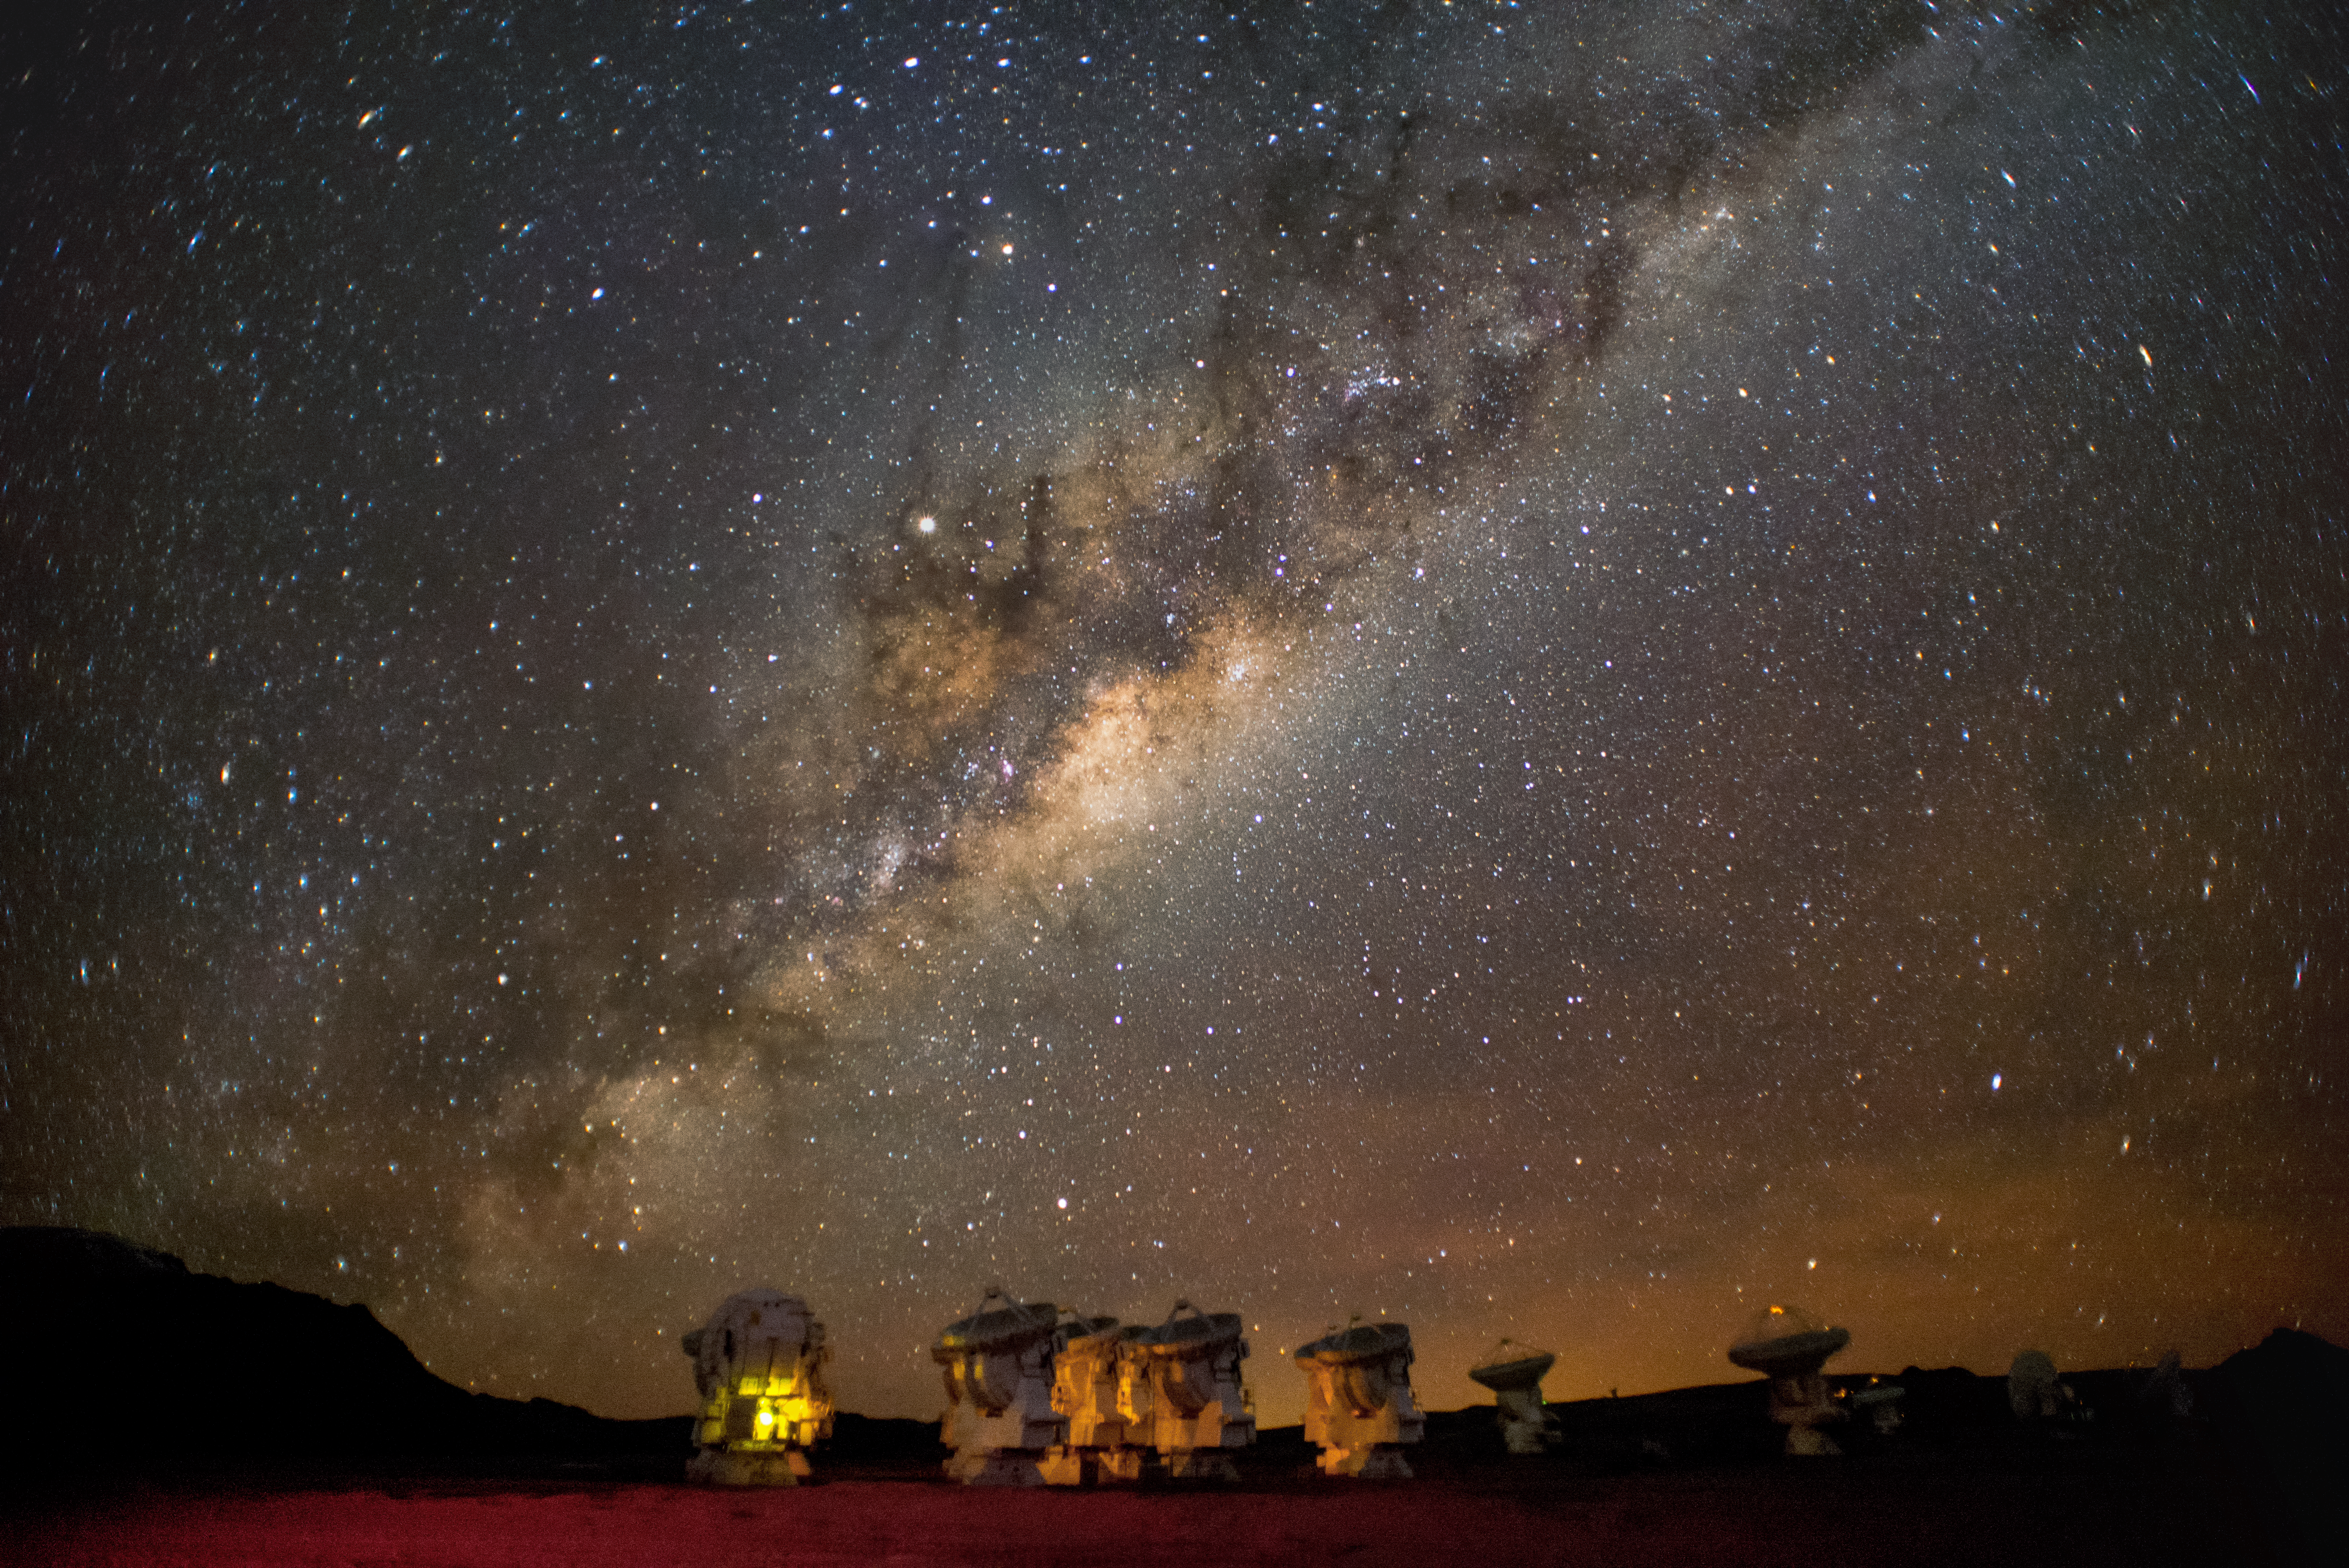

ALMA and the Milky Way

A panorama of the Atacama Large Millimeter/submillimeter Array, or ALMA, site underneath the Milky Way. ALMA is the world's largest ground-based facility for observations in the millimeter/submillimeter regime located on the Chajnantor plateau, 5000 meters altitude in northern Chile.

Credit: ESO/S. Otarola